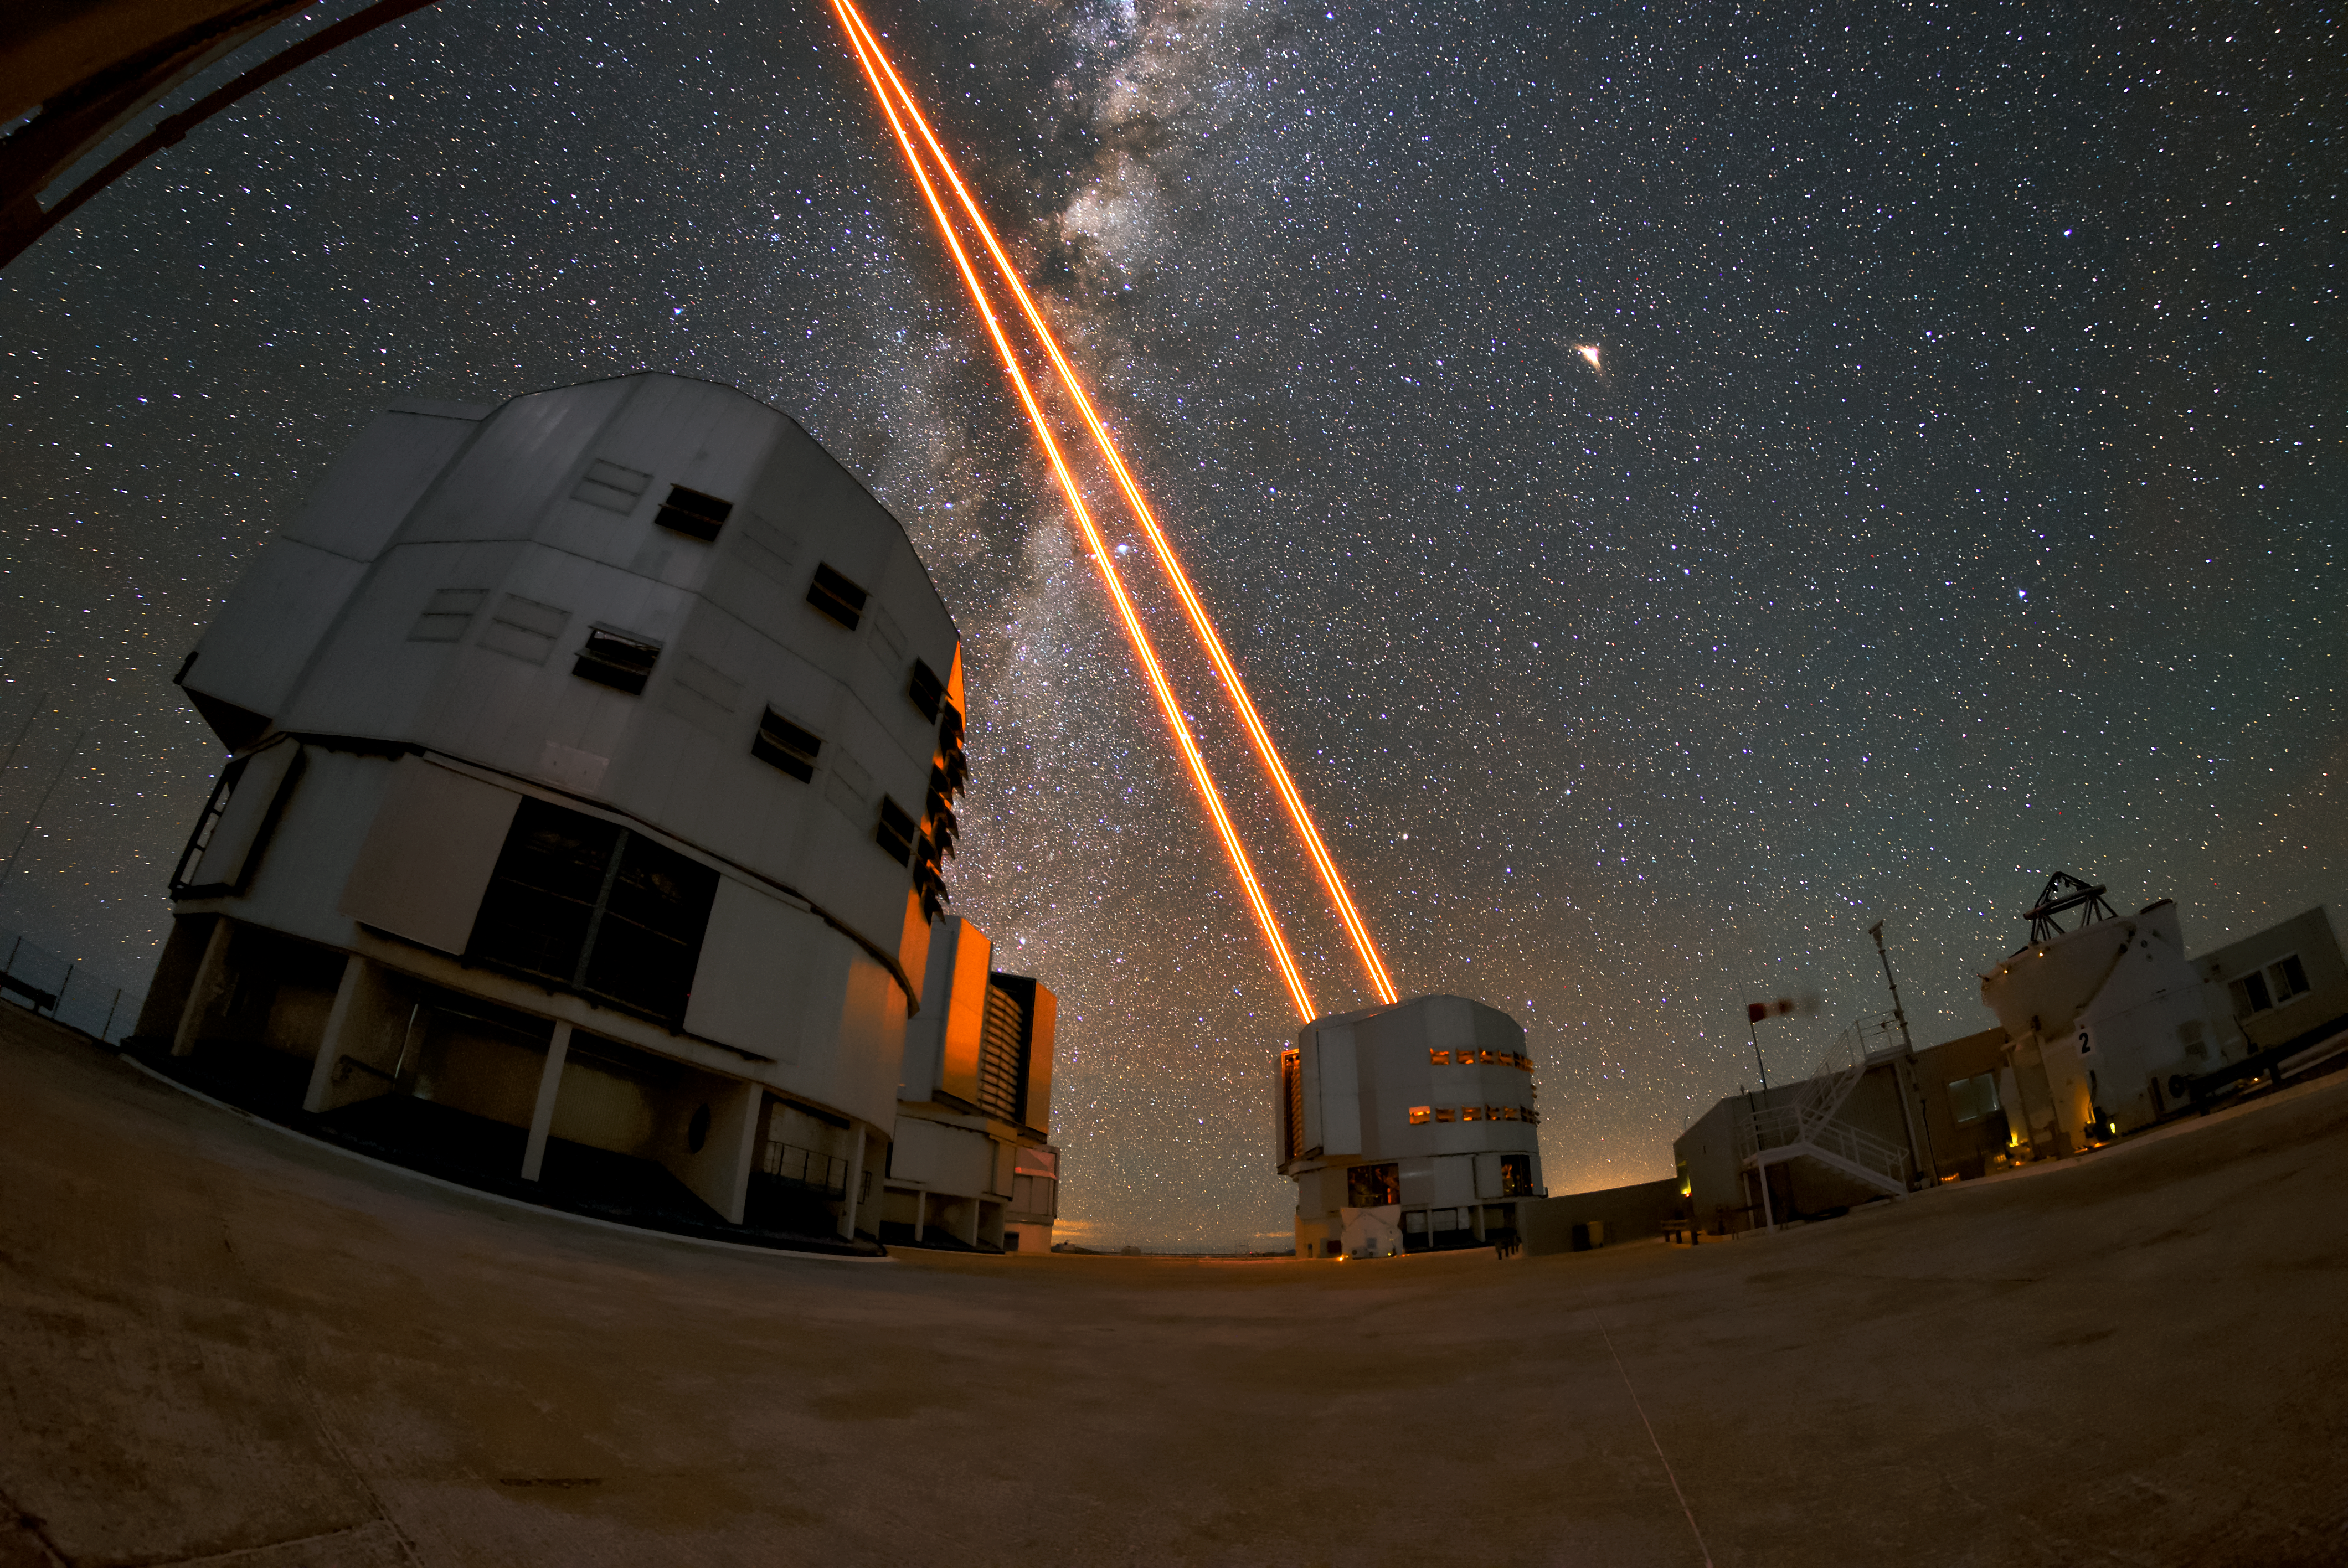

Nightlight

Unit Telescope 4 (Yepun) at the VLT sends a laser into the night sky over Paranal to create a guide star. This is part of the adaptive optics system, which is just some of the state-of-the-art technology available to astronomers at the VLT to study the Universe. The Milky Way can be seen as a bright band overhead, exmplifying the remarkable viewing conditions at Paranal, which has about 300 clear nights per year.

Credit: ESO/Daniele Gasparri (www.astroatacama.com)